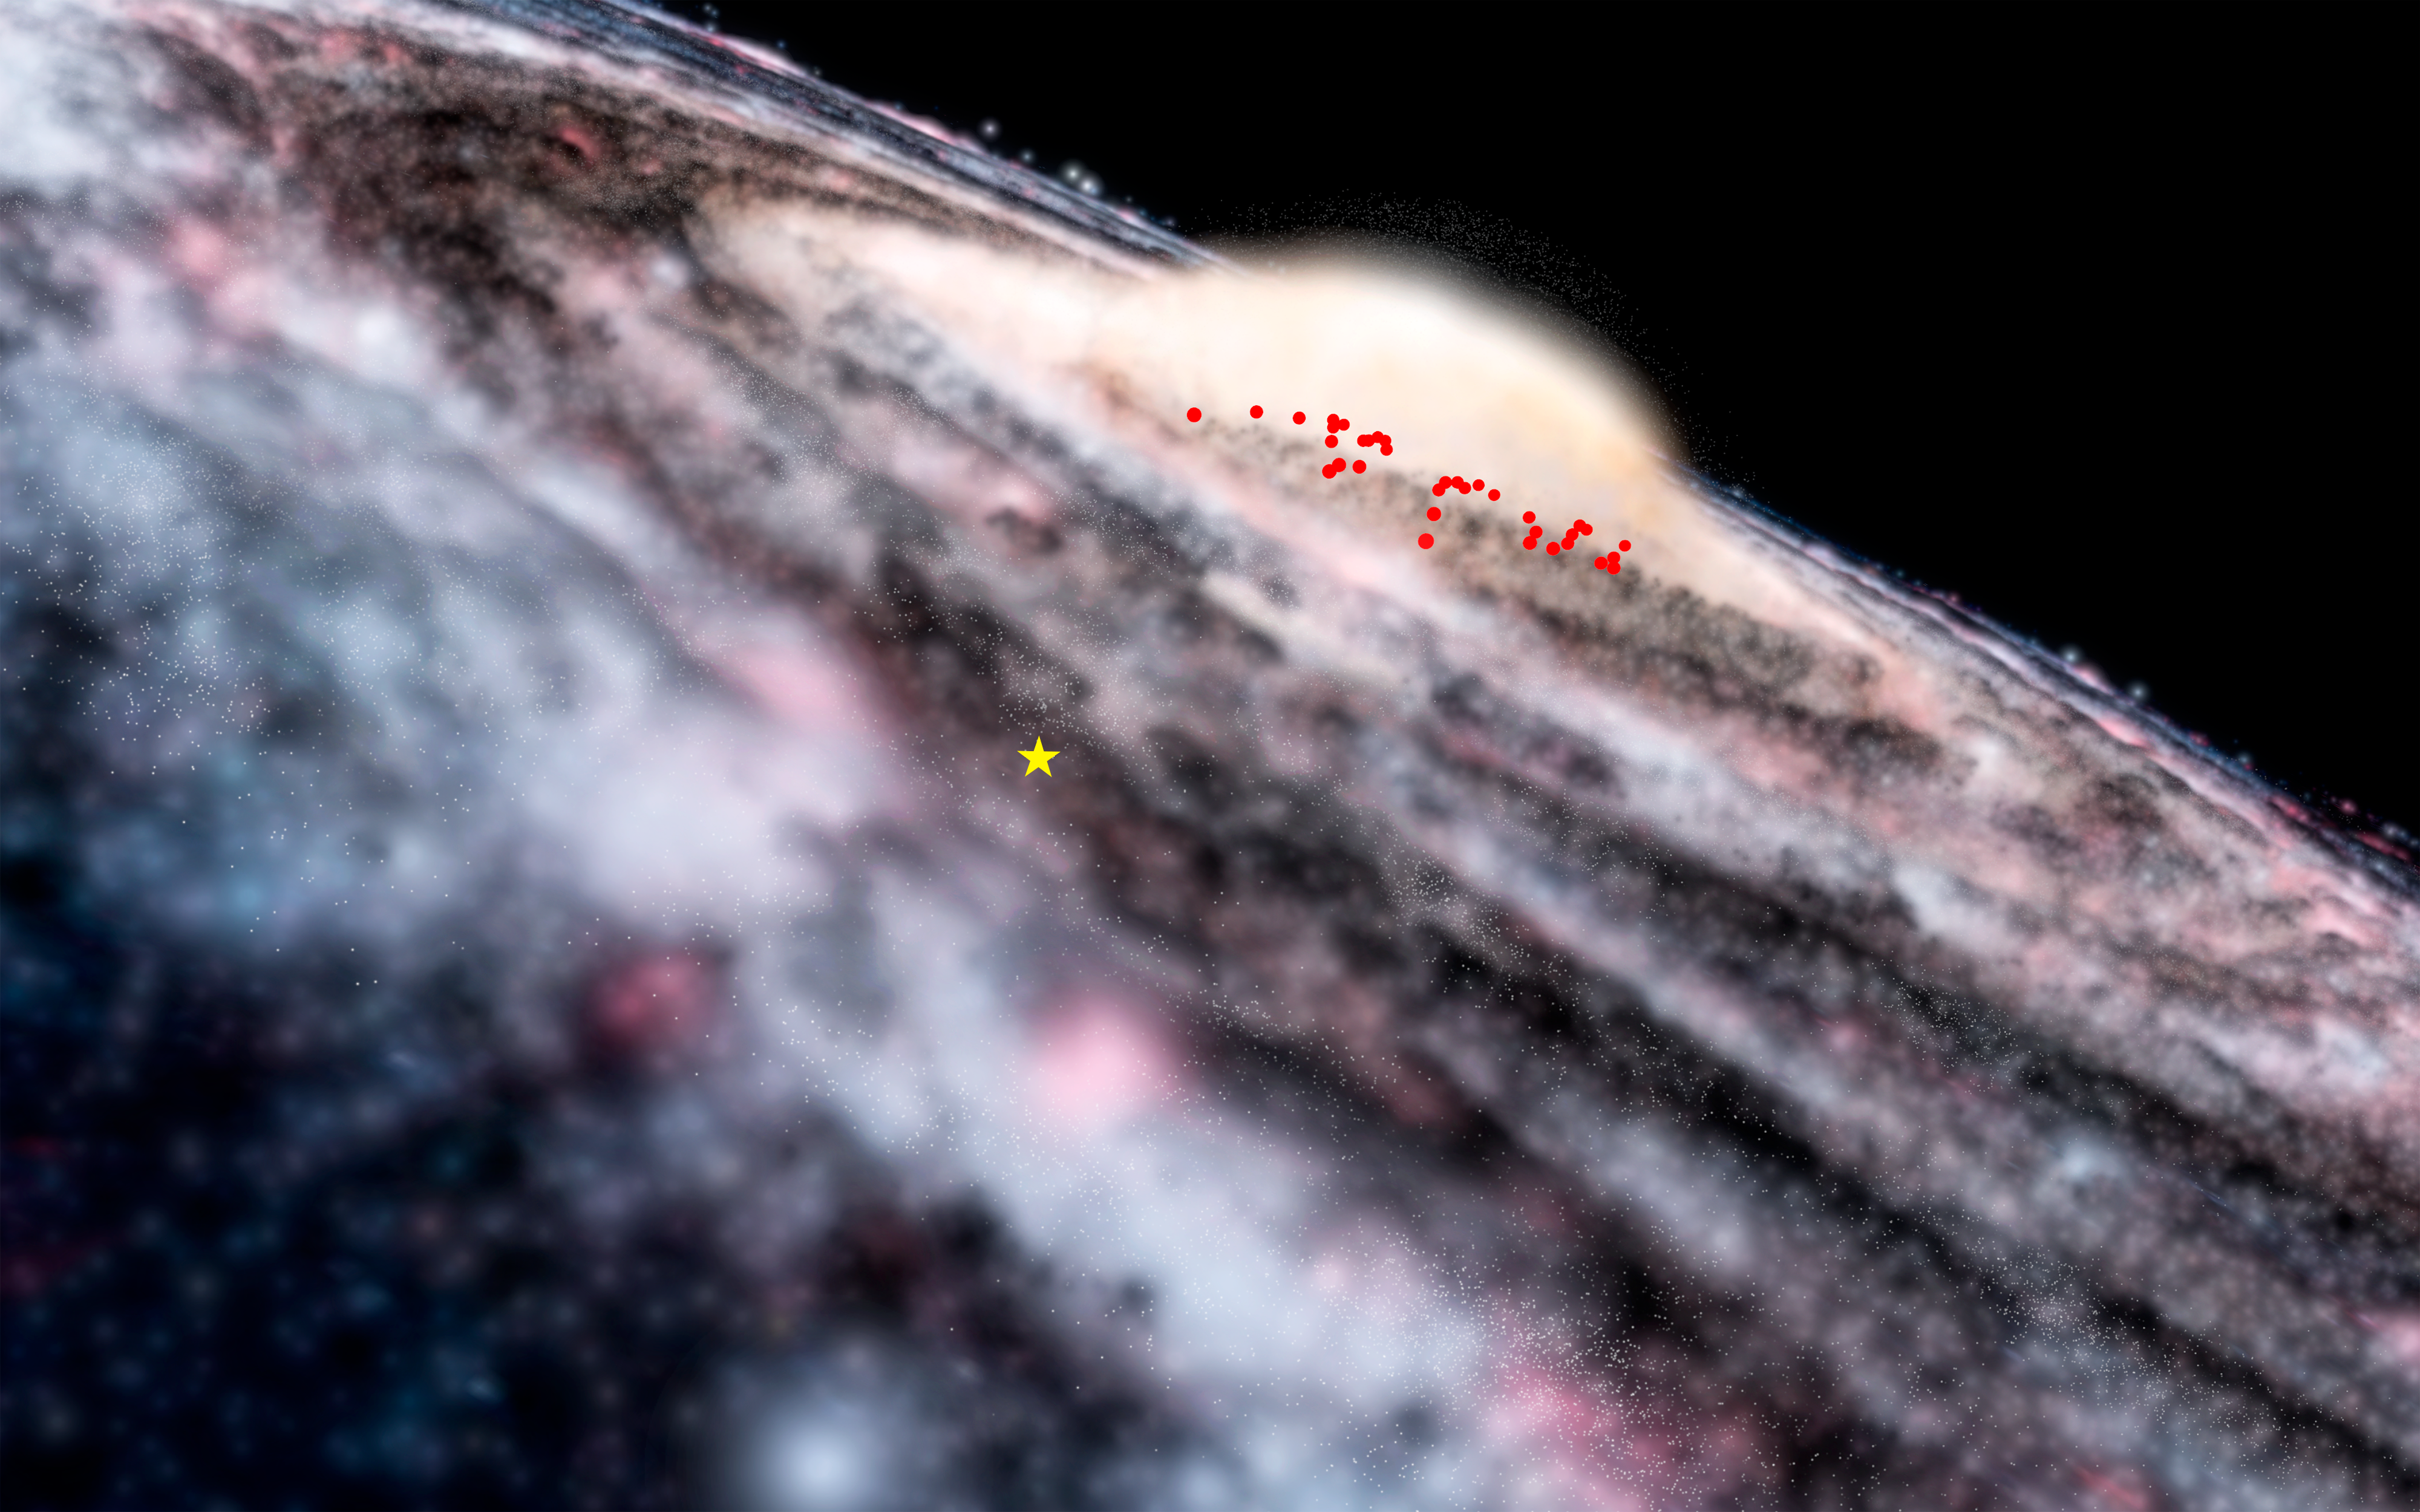

VISTA finds hidden feature of Milky Way

Astronomers using the VISTA telescope at ESO’s Paranal Observatory have discovered a previously unknown component of the Milky Way. By mapping out the locations of a class of stars that vary in brightness called Cepheids, a disc of young stars buried behind thick dust clouds in the central bulge has been found.

This diagram shows the locations of the newly discovered Cepheids in an artist’s rendering of the Milky Way. The yellow star indicates the position of the Sun.

Credit: ESO/Microsoft WorldWide Telescope